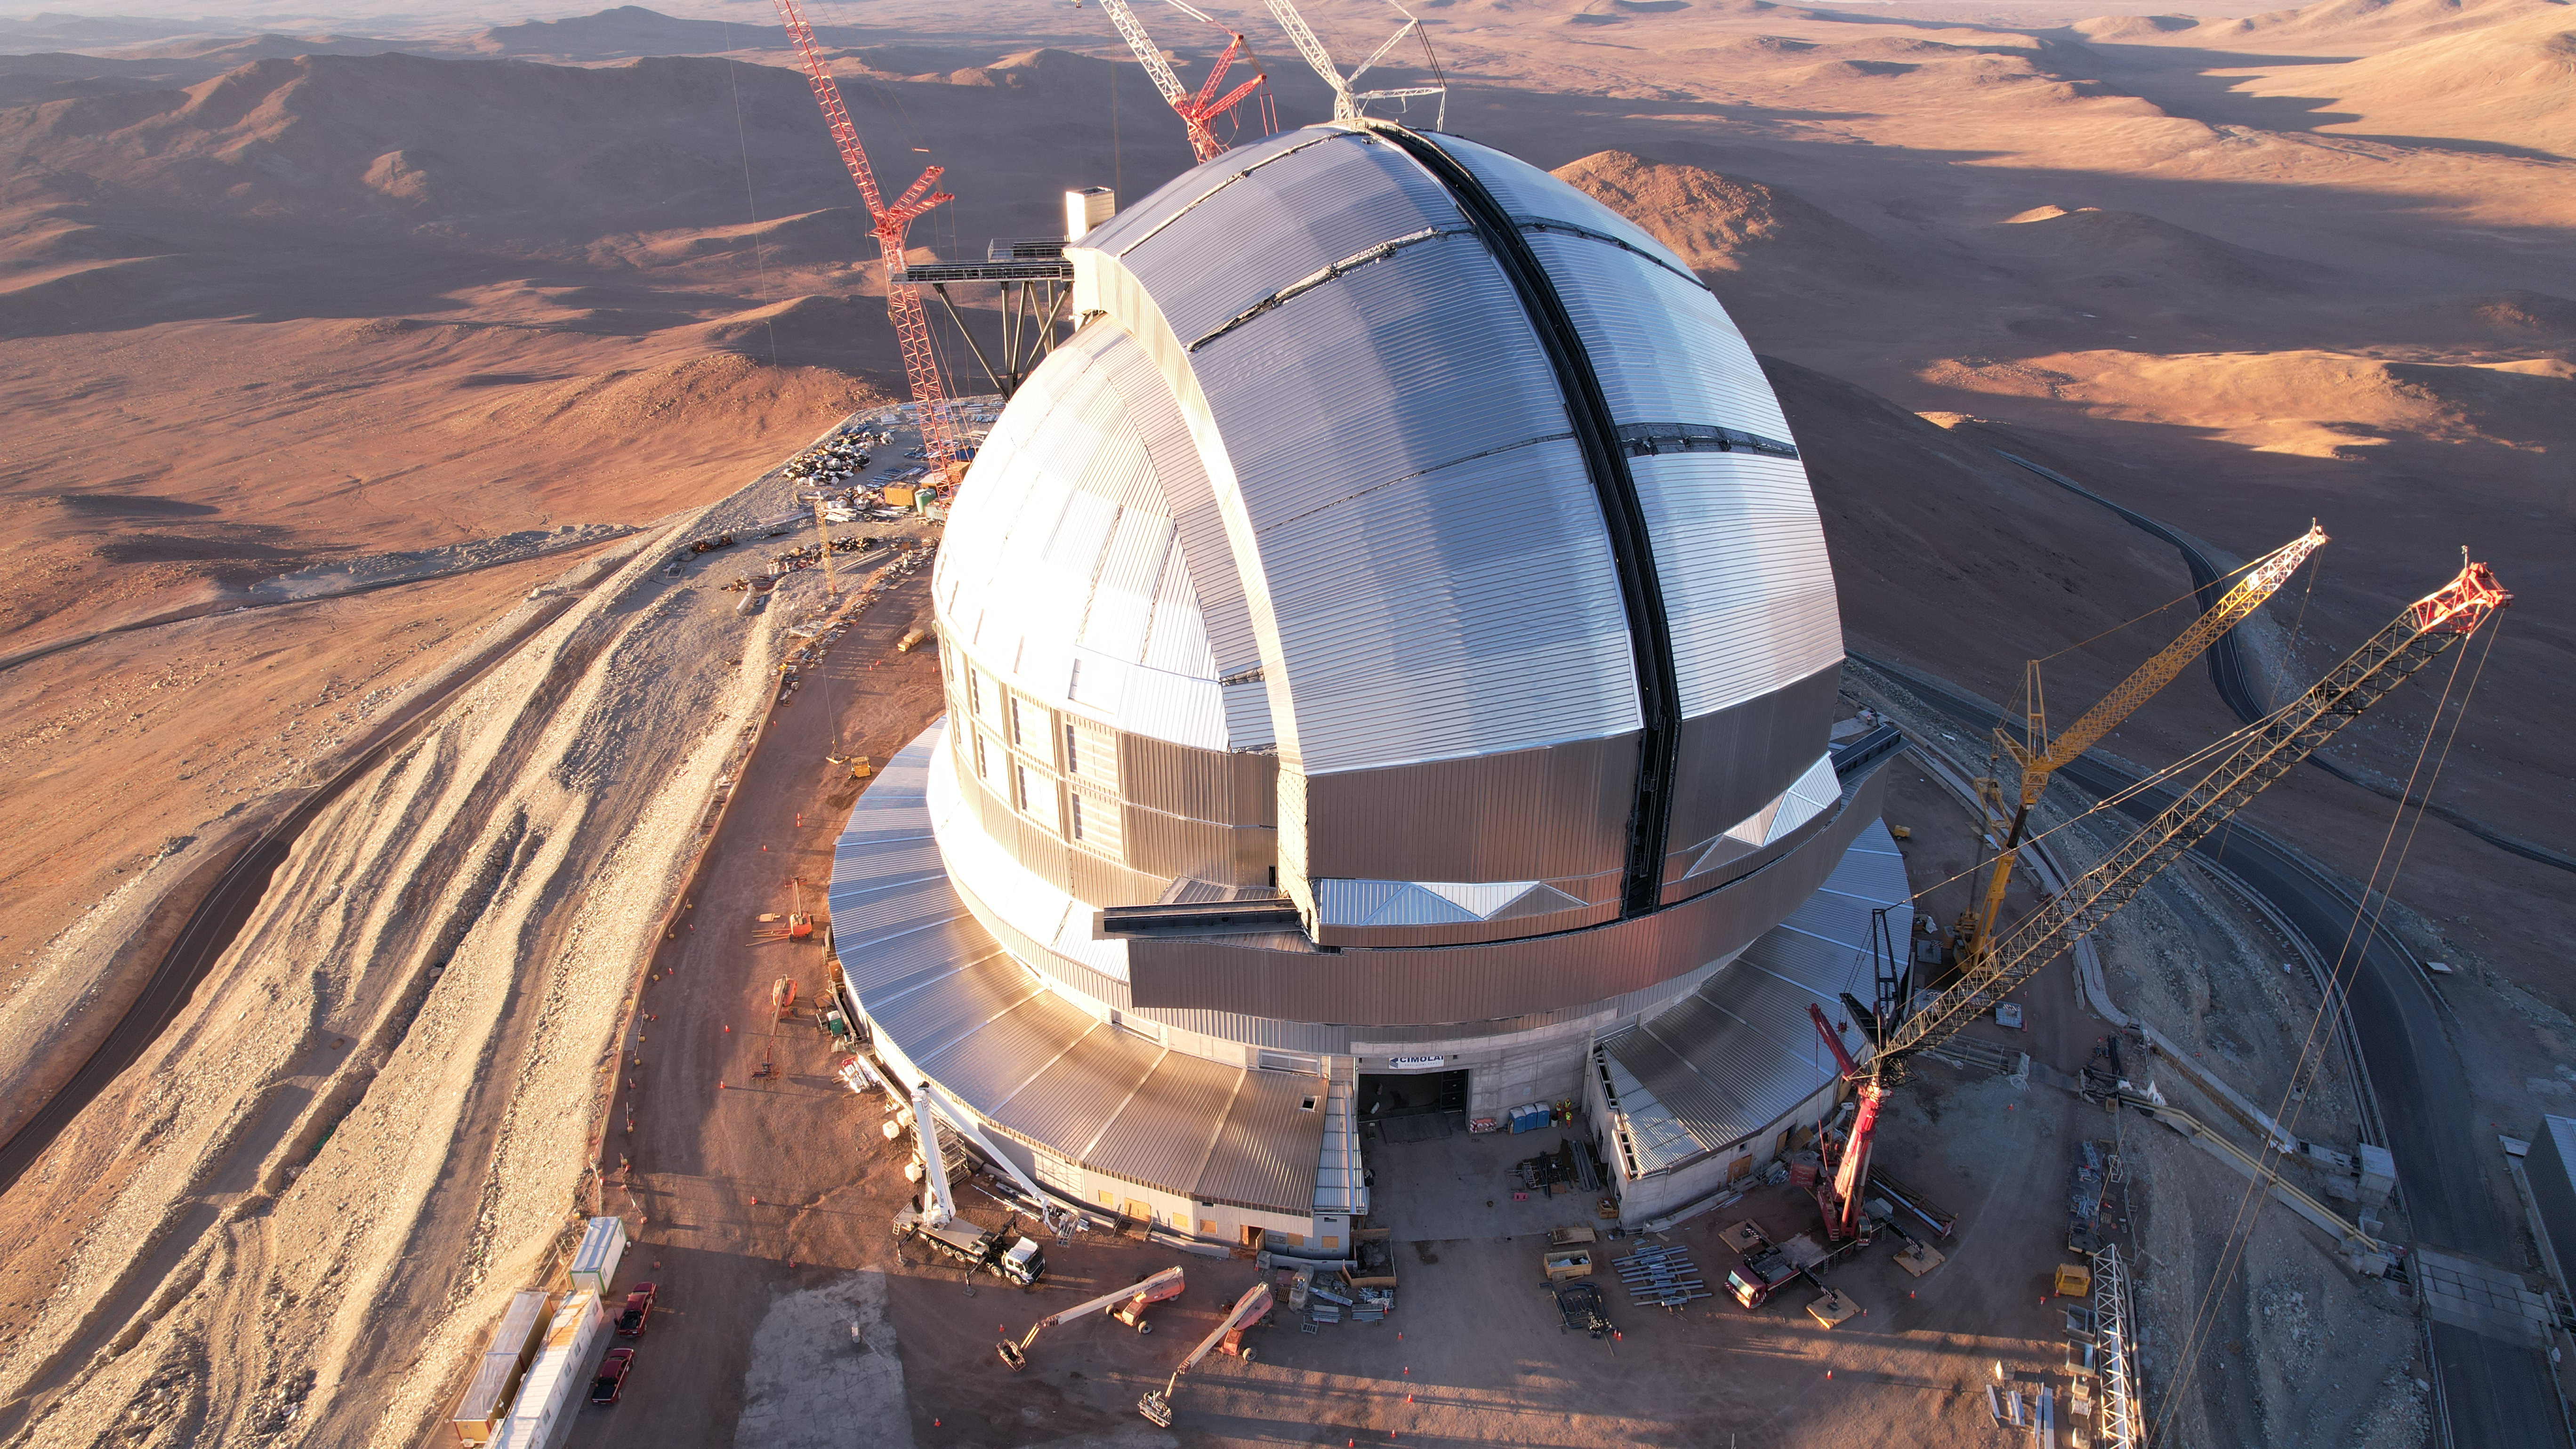

Bird’s eye view of the ELT’s dome

This photo, taken in April 2026, shows a drone shot of ESO’s Extremely Large Telescope (ELT), under construction in Chile’s Atacama Desert. The telescope’s massive dome will house the telescope and its sensitive components, protecting them from the extreme desert environment. During the night, its two sliding doors will open to allow observations of the night sky.

Credit: ESO/G. Vecchia